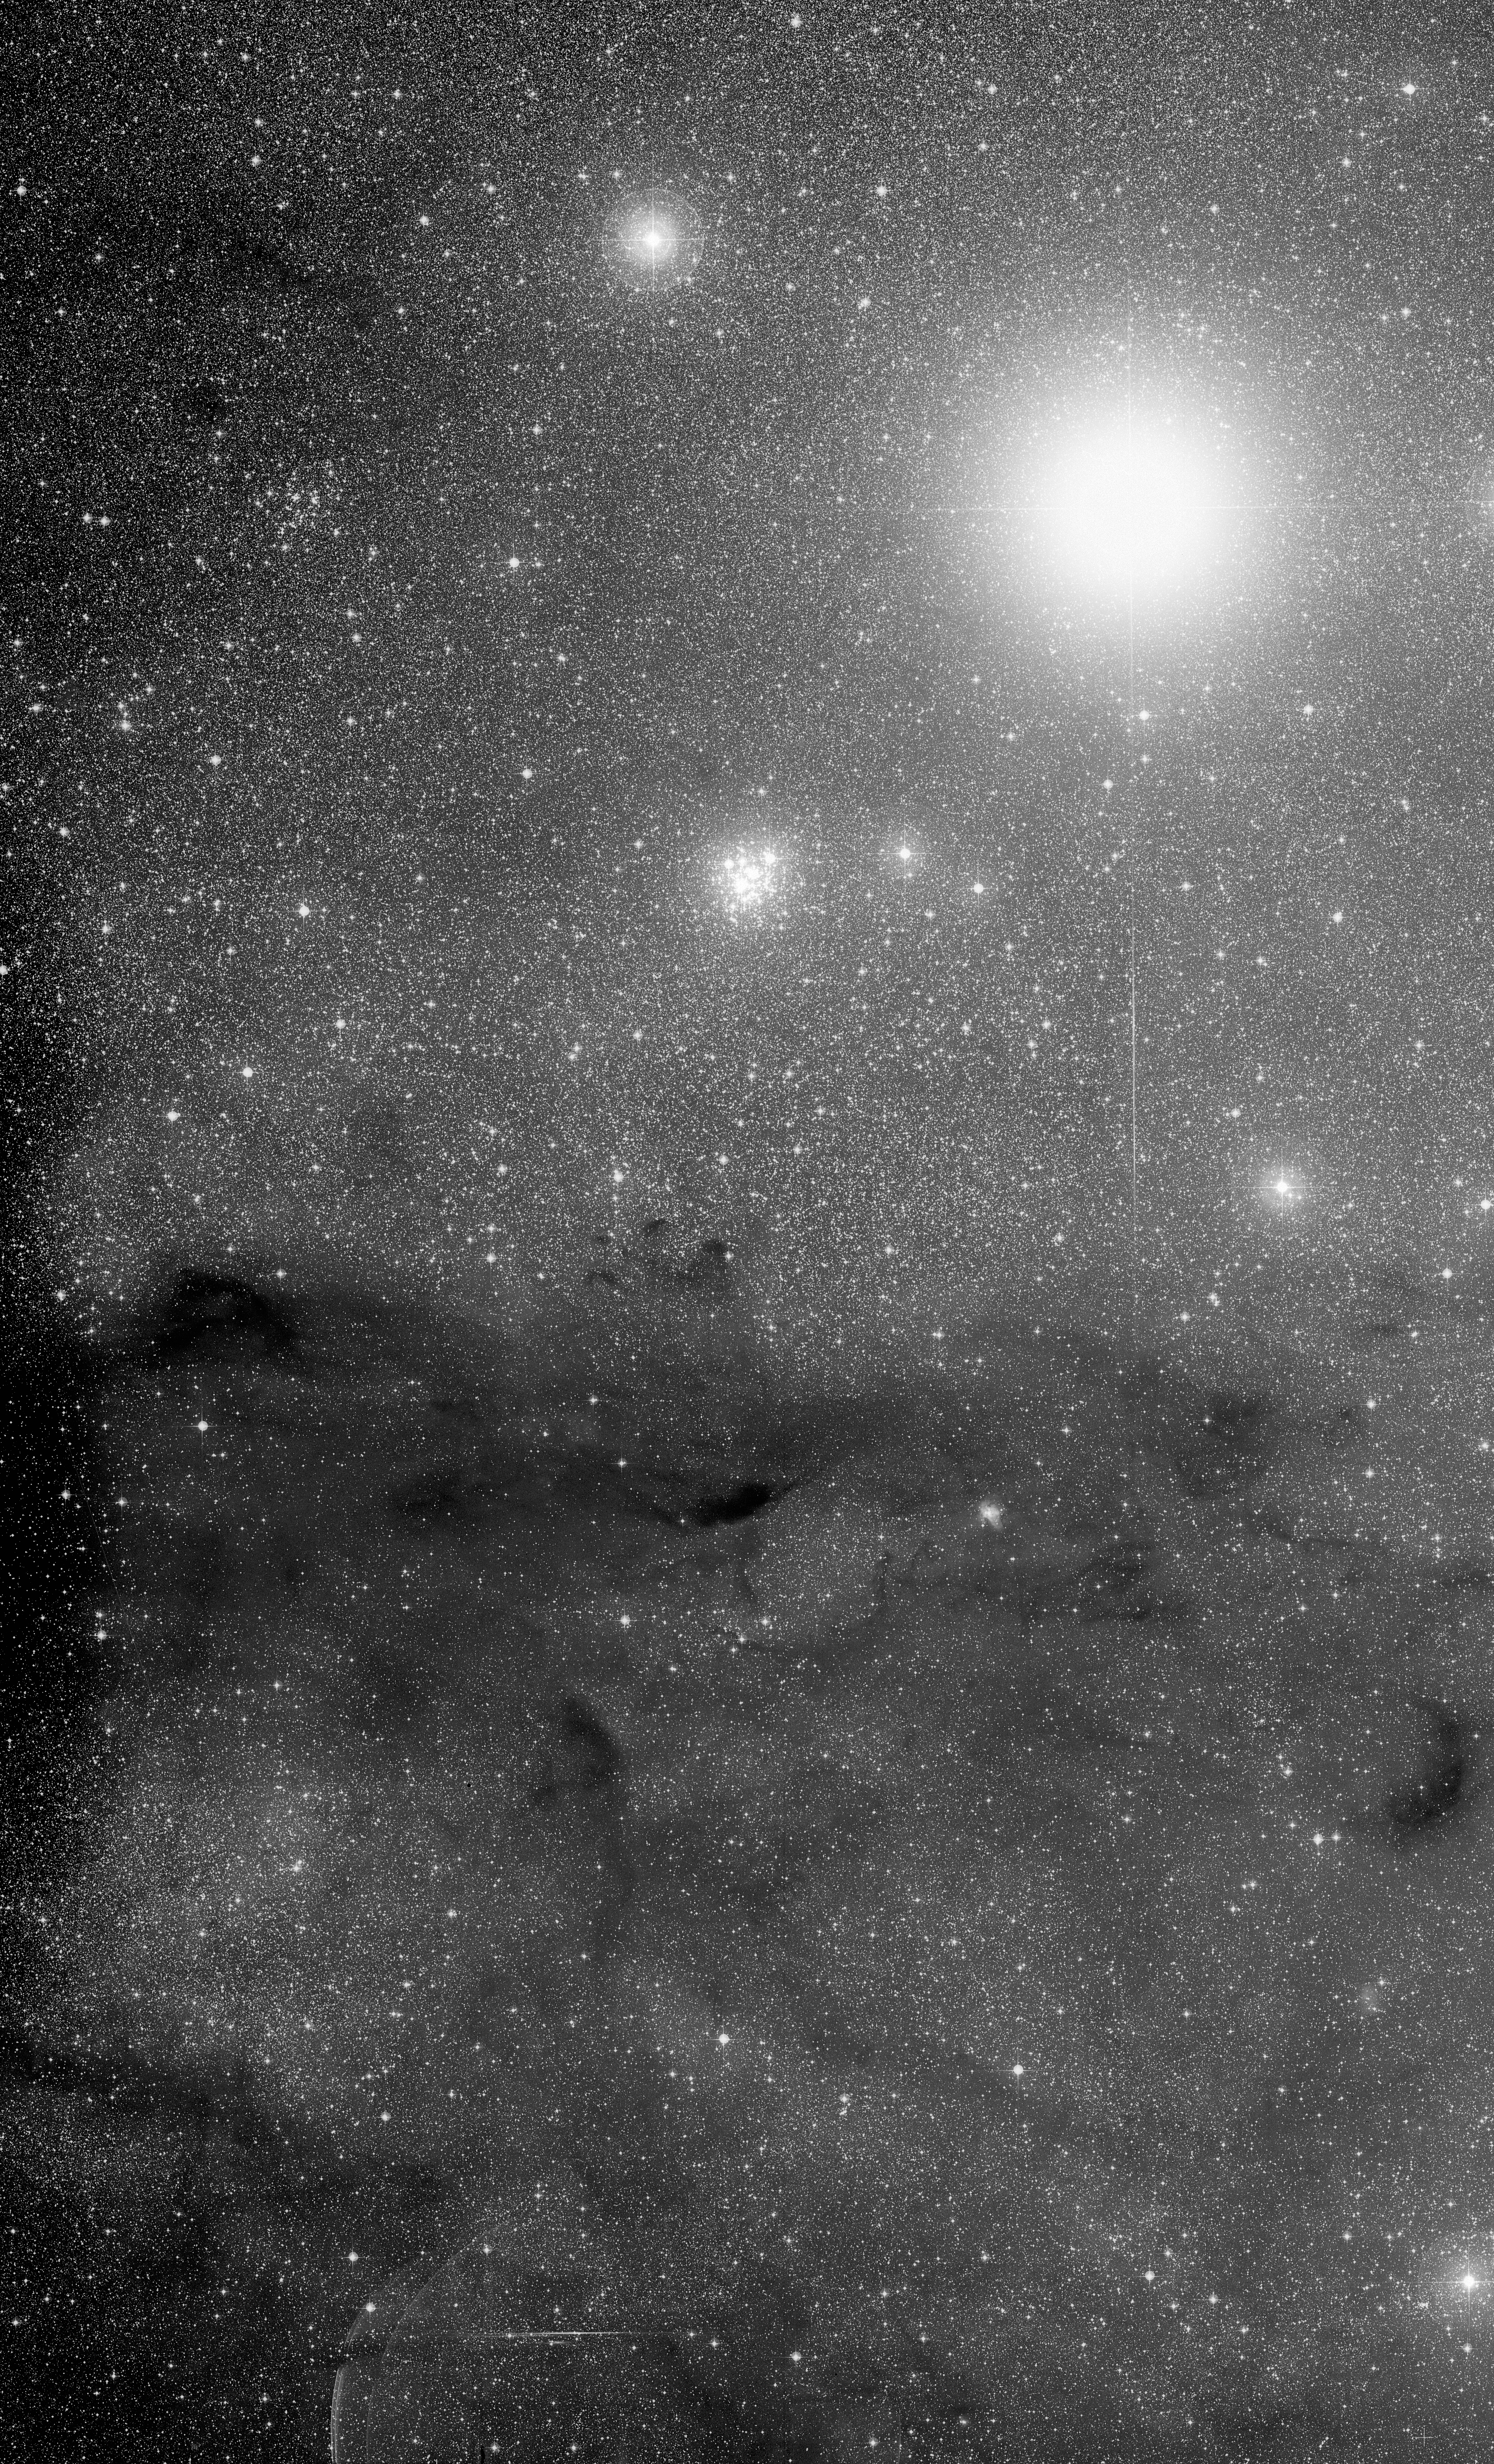

The Jewel Box cluster and the Coalsack Nebula

The Jewel Box open cluster (NGC 4755 or Kappa Crucis) and the Coalsack Nebula, in the constellation Crux. The Jewel Box is the cluster just above centre in the image. The very bright star up and to the right is Mimosa (Beta Crucis). Image from the ESO/SERC (J) survey plates.

Credit: ESO